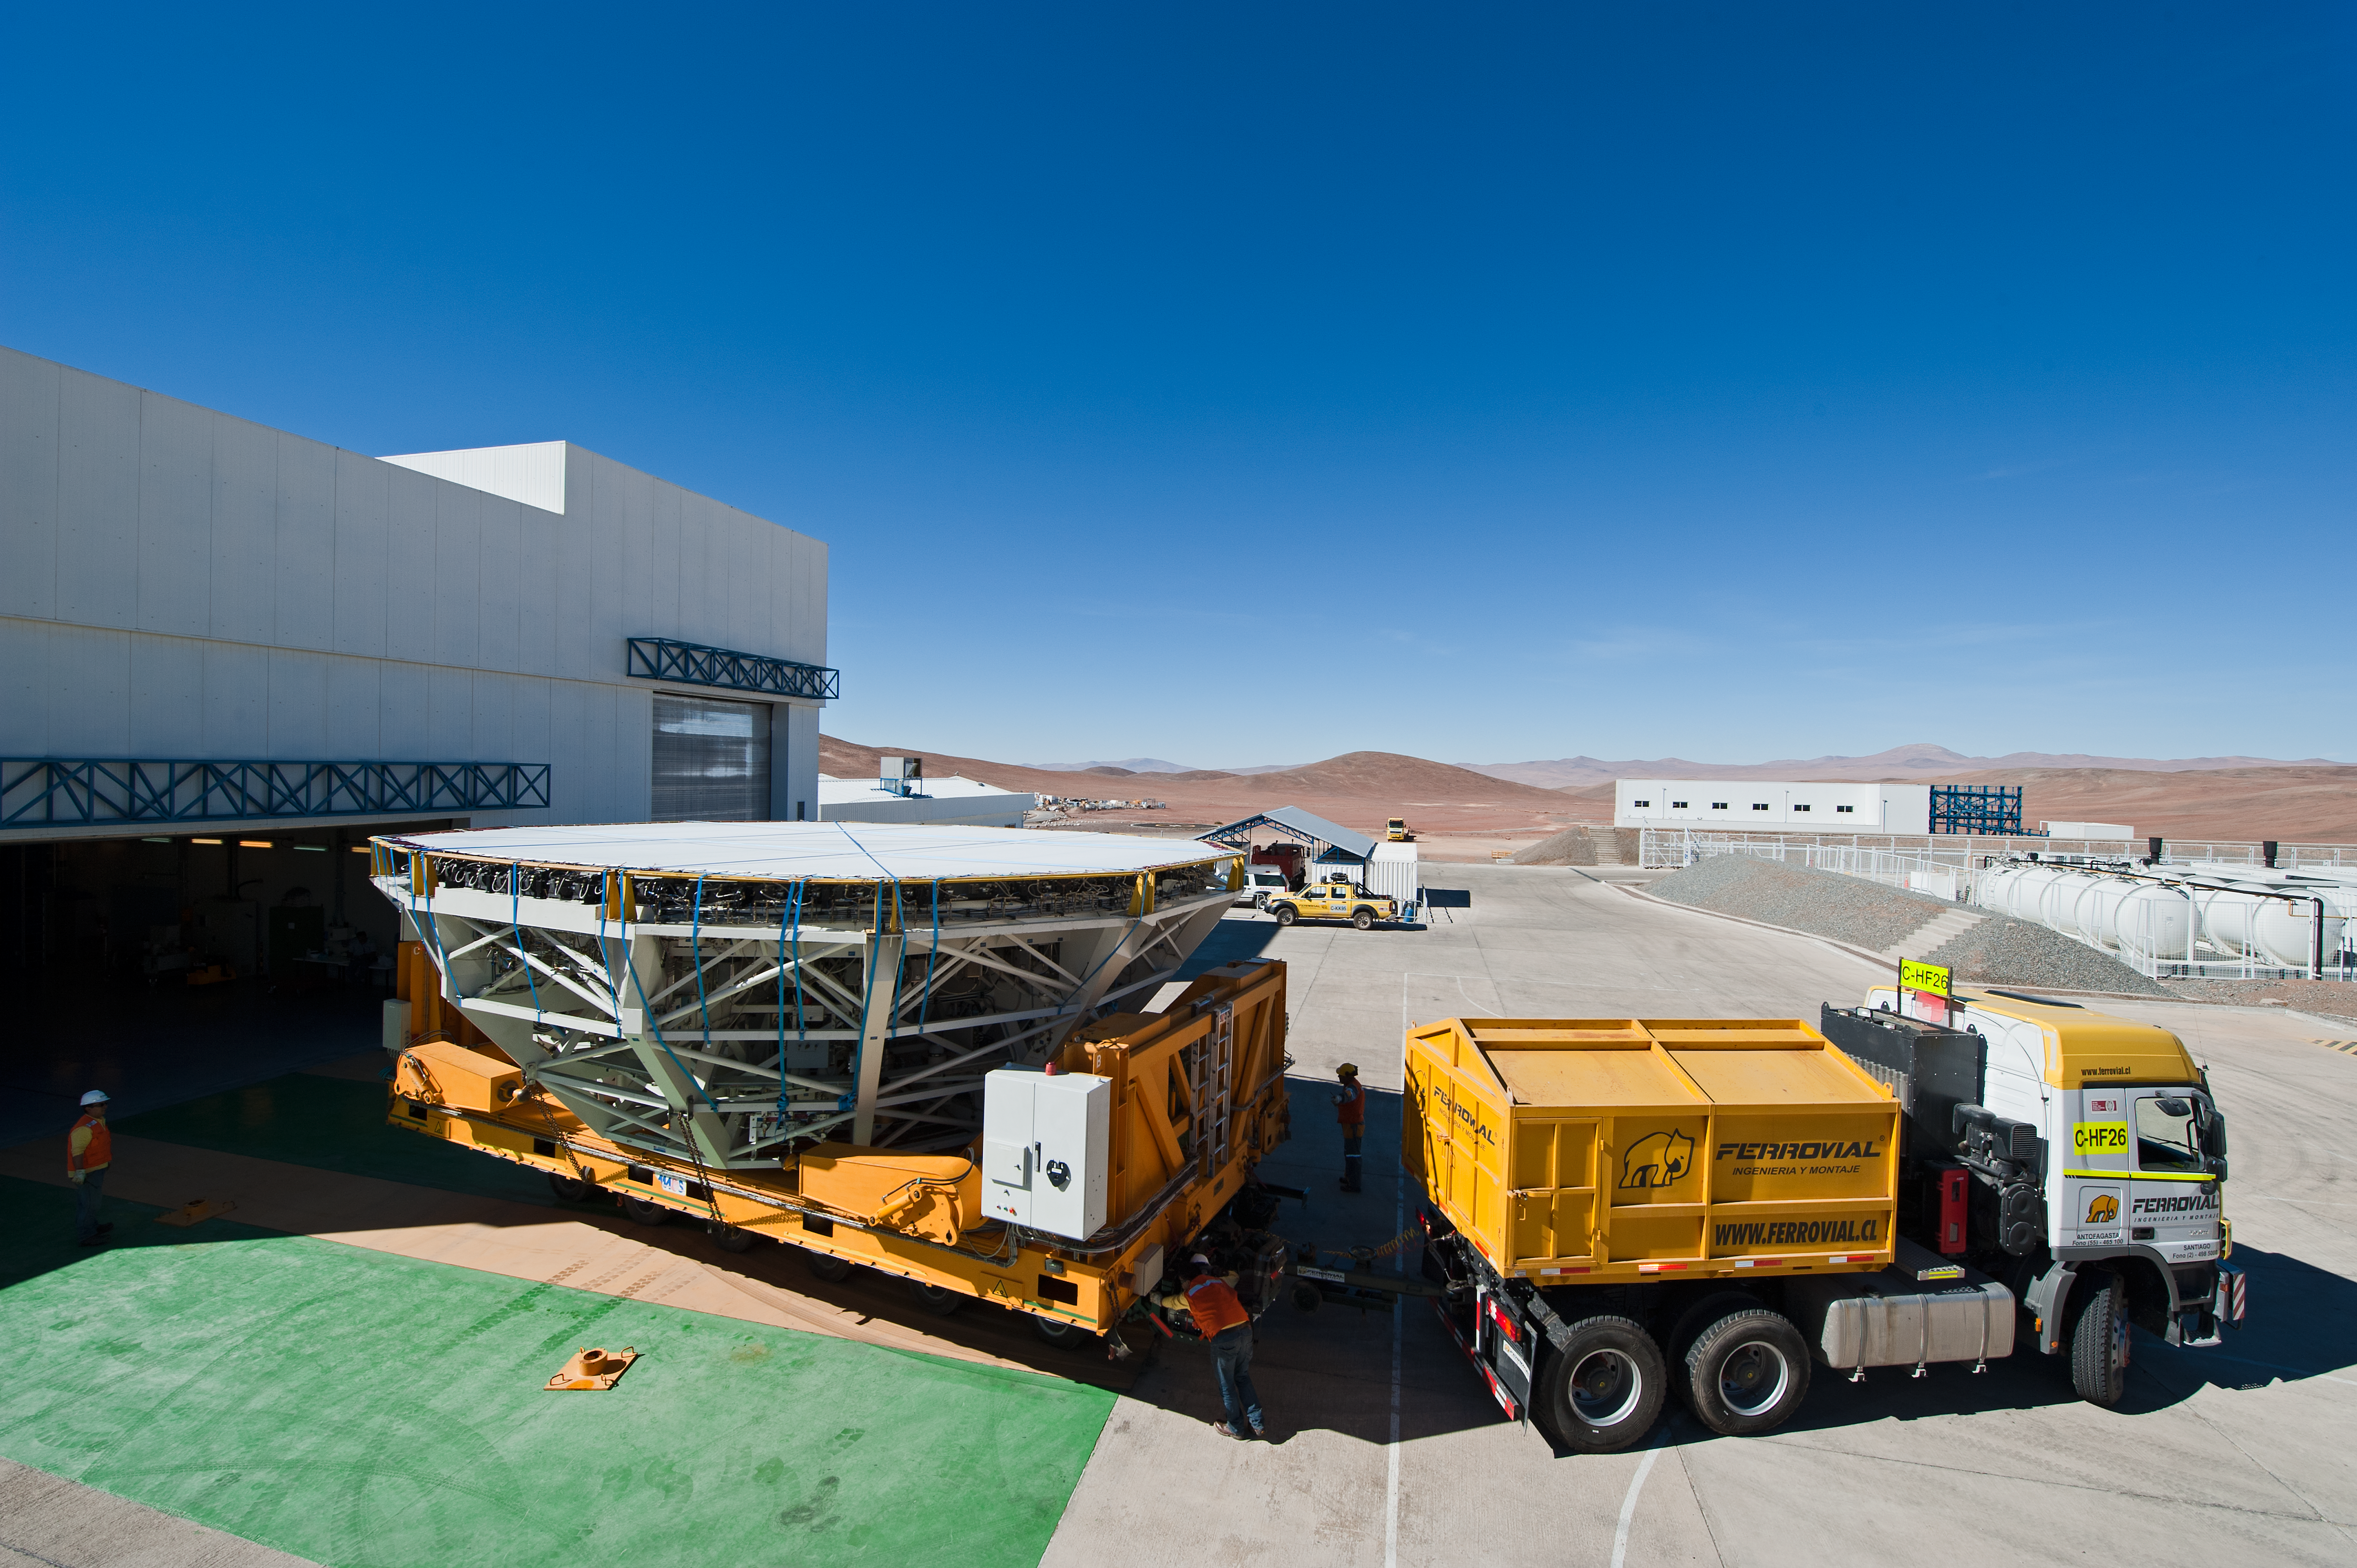

Cell transport

UT4 cell being transported for recoating.

Credit: ESO/Max Alexander